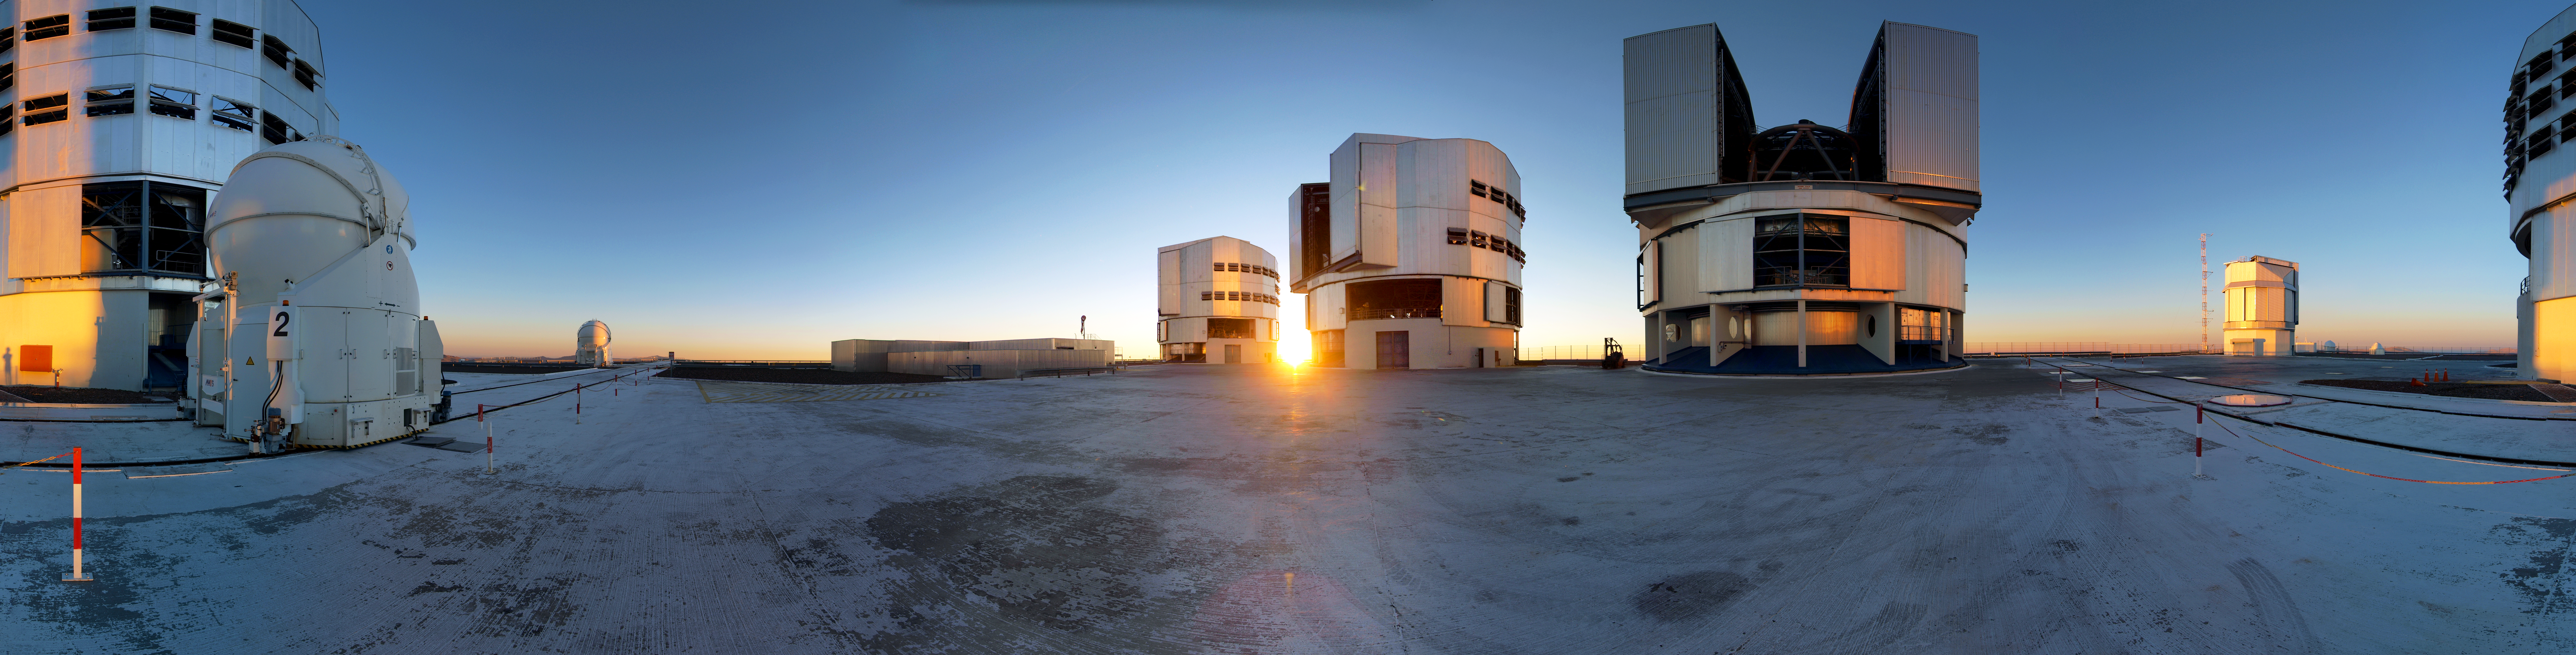

New Year's Eve at the Very Large Telescope

The last sunset of 2012 at Paranal.

Credit: R. Wesson/ESO